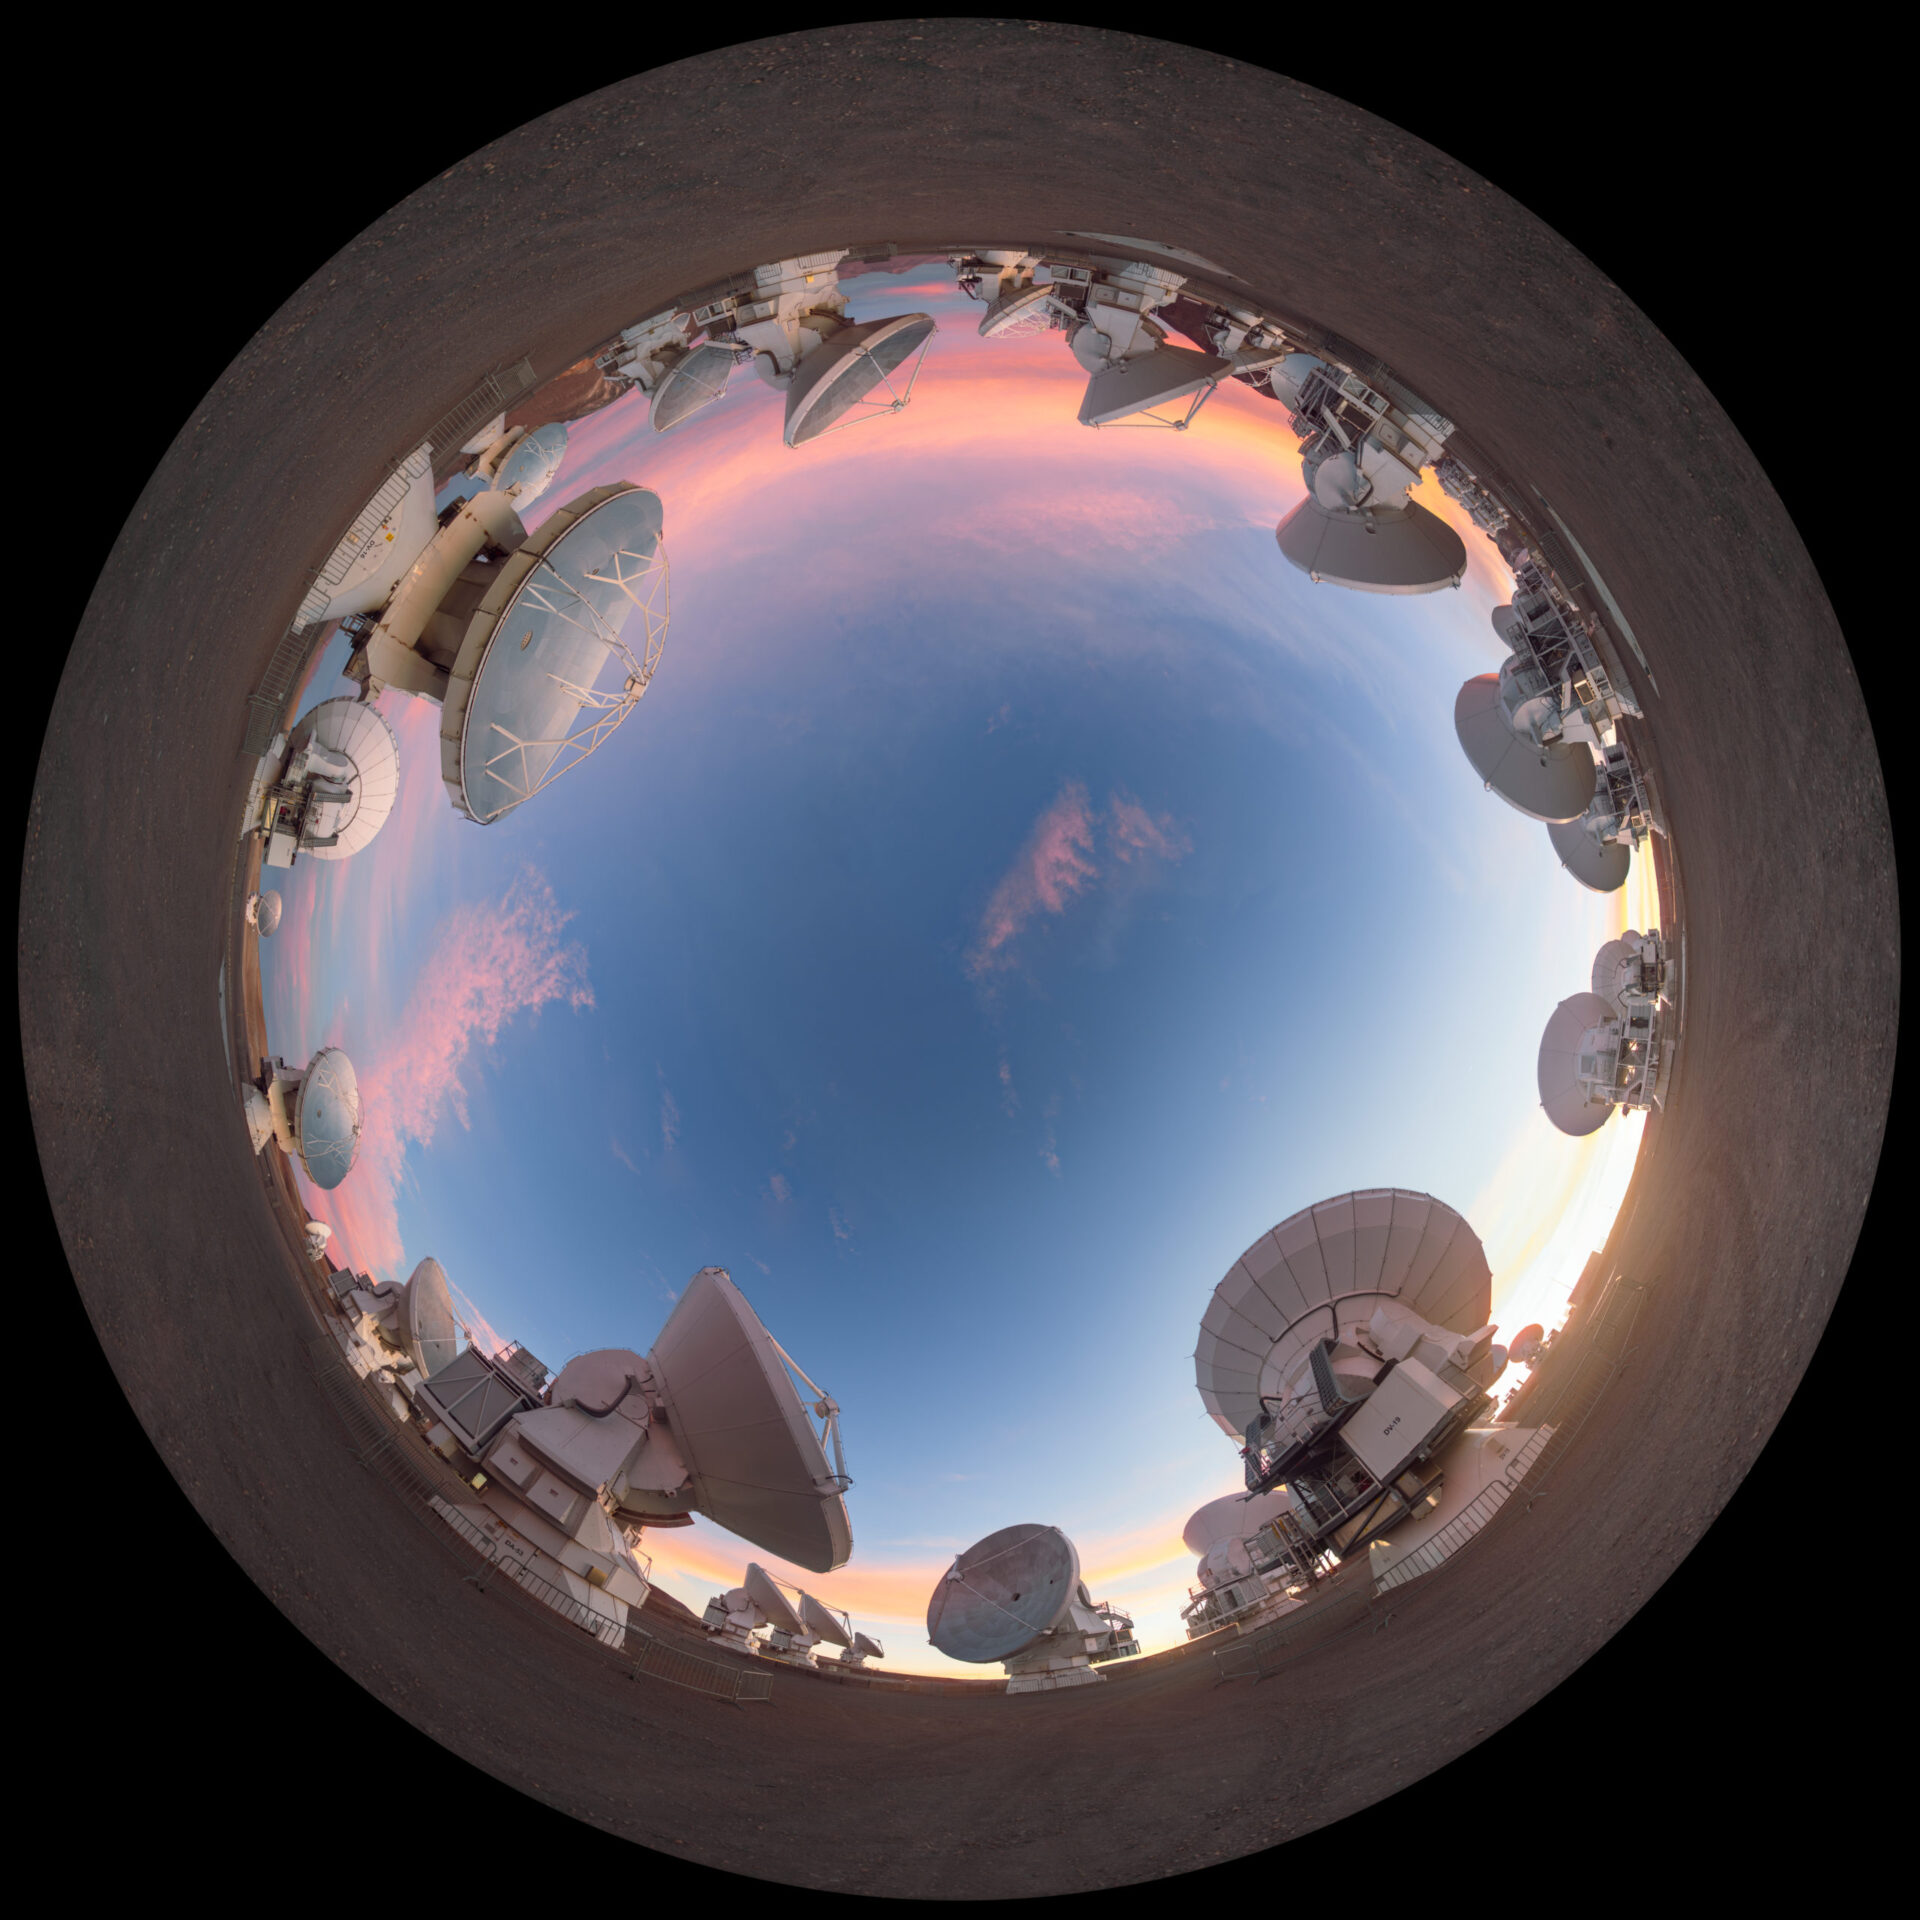

Dusky light on the ALMA antennas

360 panoramic view of Chajnantor.

Credit: P. Horálek (ESO)